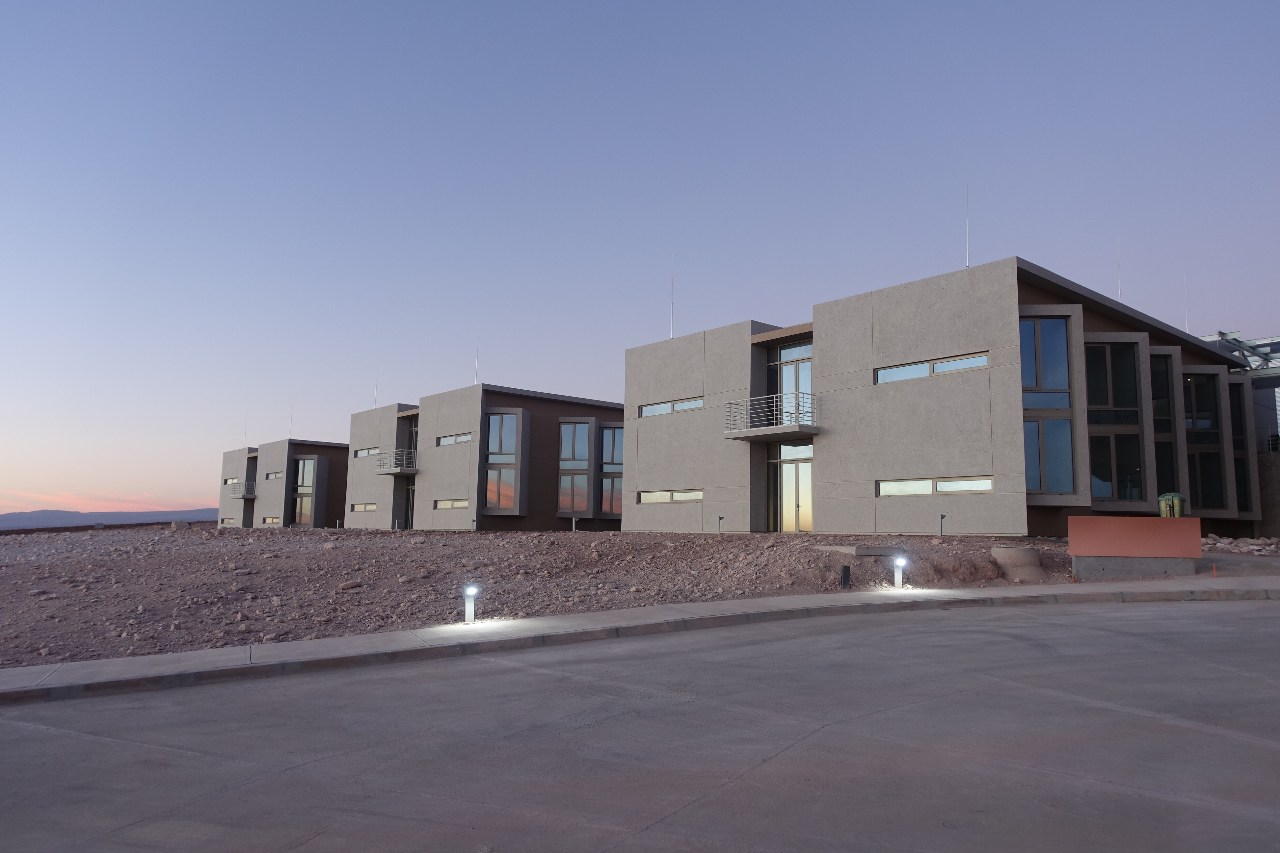

Bedroom buildings

Bedroom buildings of the new Residence in the OSF.

Credit: ALMA (ESO / NAOJ / NRAO)